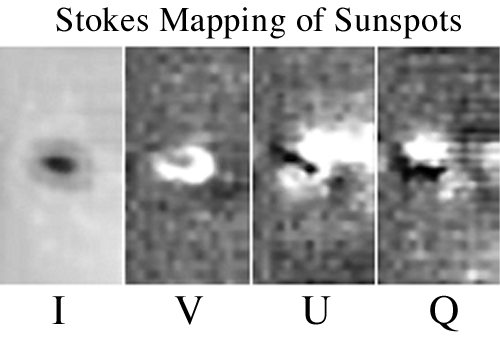

Sunspot image in the Stokes parameters

Images in the Stokes parameters I, V, U, and Q in an isolated sunspot that was located near the center of the solar disk. The four images shown are each approximately 1.0 x 1.7 arc minutes in size. Each image is a slice of a data cube at a wavelength corresponding to the Zeeman splitting from a field of 1430 gauss. The maximum field observed in this sunspot was 1970 gauss. See the article in the NOAO September 2000 newsletter.

Credit: Don Jennings (GSFC), NSO/AURA/NSF